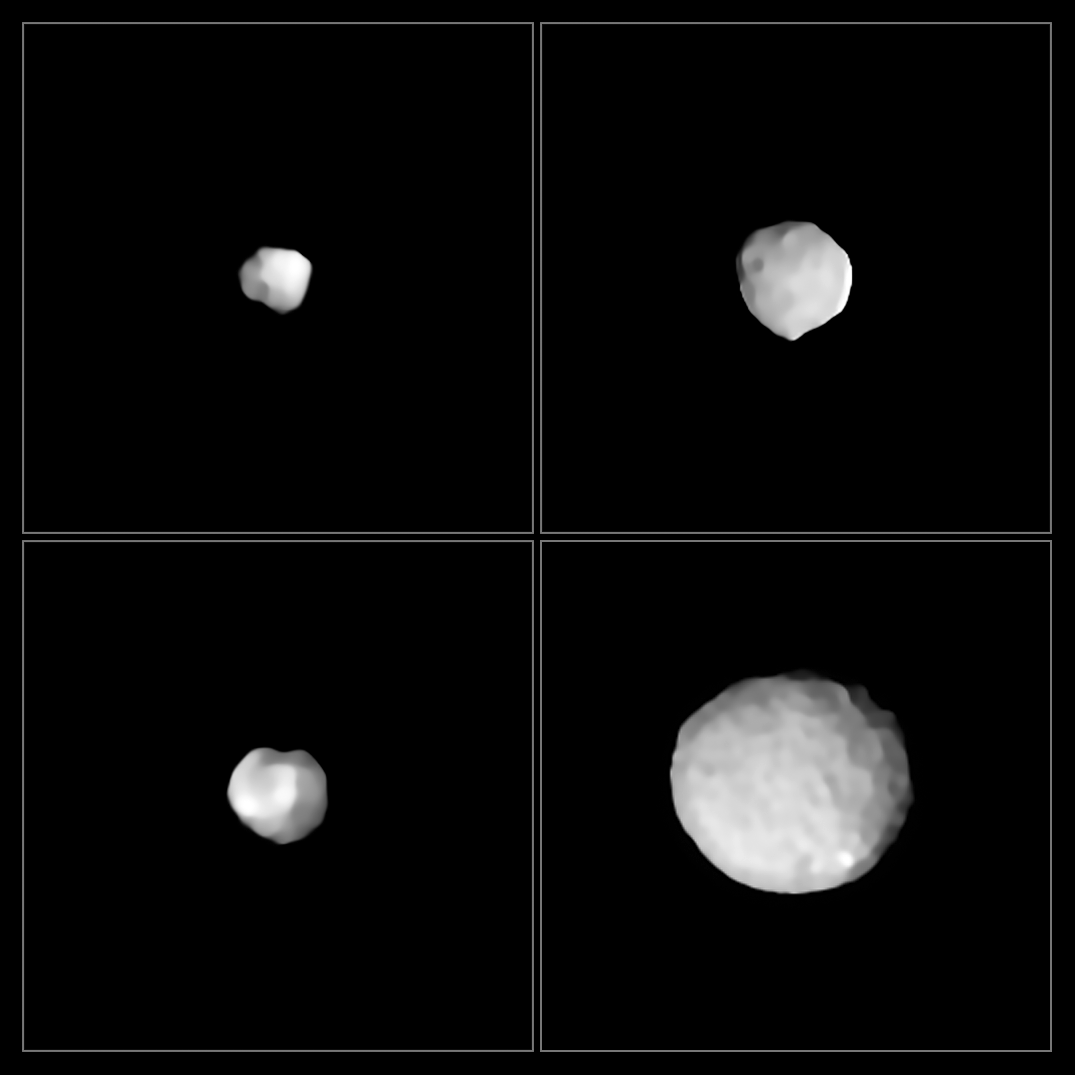

VLT’s SPHERE spies rocky worlds

These images were taken by ESO’s SPHERE (Spectro-Polarimetric High-contrast Exoplanet REsearch) instrument, installed on ESO’s Very Large Telescope (VLT) at the Paranal Observatory, Chile. These strikingly-detailed views reveal four of the millions of rocky bodies in the main asteroid belt, a ring of asteroids between Mars and Jupiter that separates the rocky inner planets of the Solar System from the gaseous and icy outer planets.

Clockwise from top left, the asteroids shown here are 29 Amphitrite, 324 Bamberga, 2 Pallas, and 89 Julia. Named after the greek goddess Pallas Athena, 2 Pallas is about 510 kilometres wide. This makes it the third largest asteroid in the main belt and one of the biggest asteroids in the entire Solar System. It contains about 7% of the mass of the entire asteroid belt — so hefty that it was once classified as a planet. A third of the size of 2 Pallas, 89 Julia is thought to be named after St Julia of Corsica. Its stony composition led to its classification as an S-type asteroid. Another S-type asteroid is 29 Amphitrite, which was only discovered in 1854. 324 Bamberga, one of the largest C-type asteroid in the asteroid belt, was discovered even later: Johann Palisa found it in 1892. Today, it is understood that C-type asteroids may actually be bodies from the outer Solar System following the migration of the giant planets. As such, they may contain ice in their interior.

Although the asteroid belt is often portrayed in science fiction as a place of violent collisions, packed full of large rocks too dangerous for even the most skilled of space pilots to navigate, it is actually very sparse. In total, the asteroid belt contains just 4% of the mass of the Moon, with about half of this mass contained in the four largest residents: Ceres, 4 Vesta, 2 Pallas, and 10 Hygiea.

Credit: ESO/Vernazza et al.